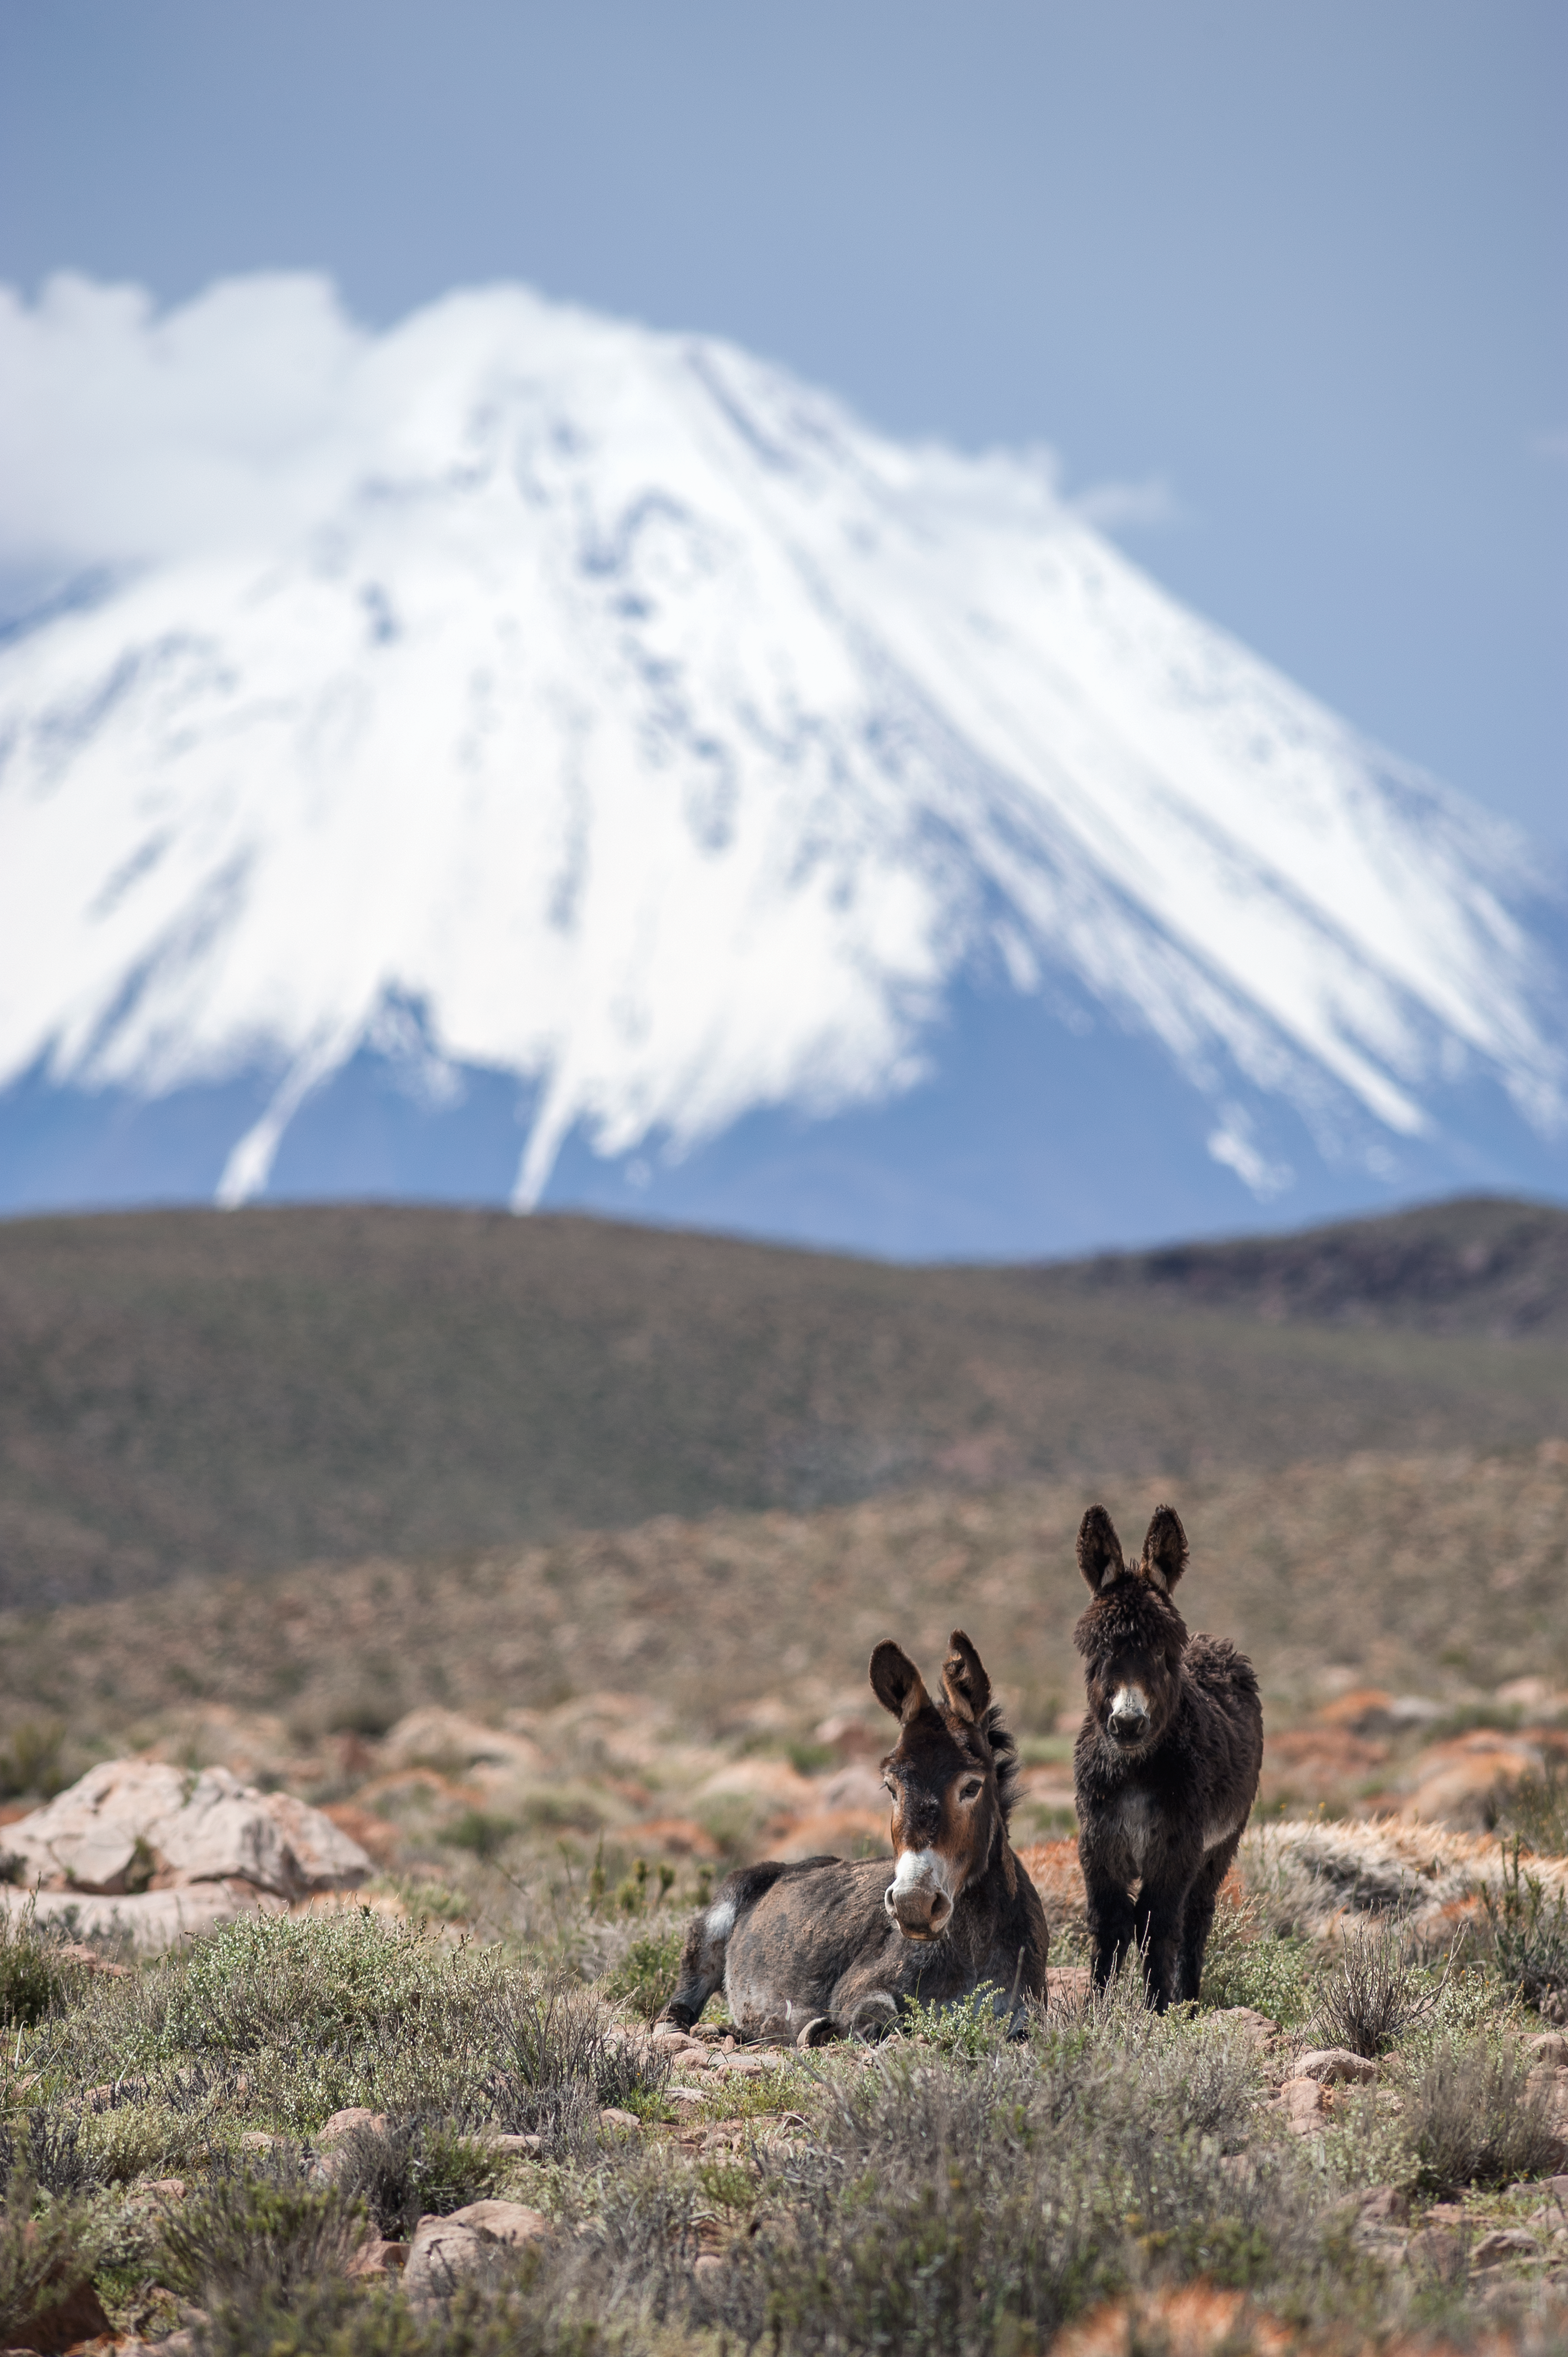

Desert donkeys

Wild donkeys graze 5000-metres above sea level on the Chajnantor Plateau, northern Chile, in front of the 5920-metre Licancabur volcano. This photograph was captured on the access road between the ALMA Operations Support Facility (OSF) and Array Operations Site (AOS).

Credit: ESO/M. Alexander